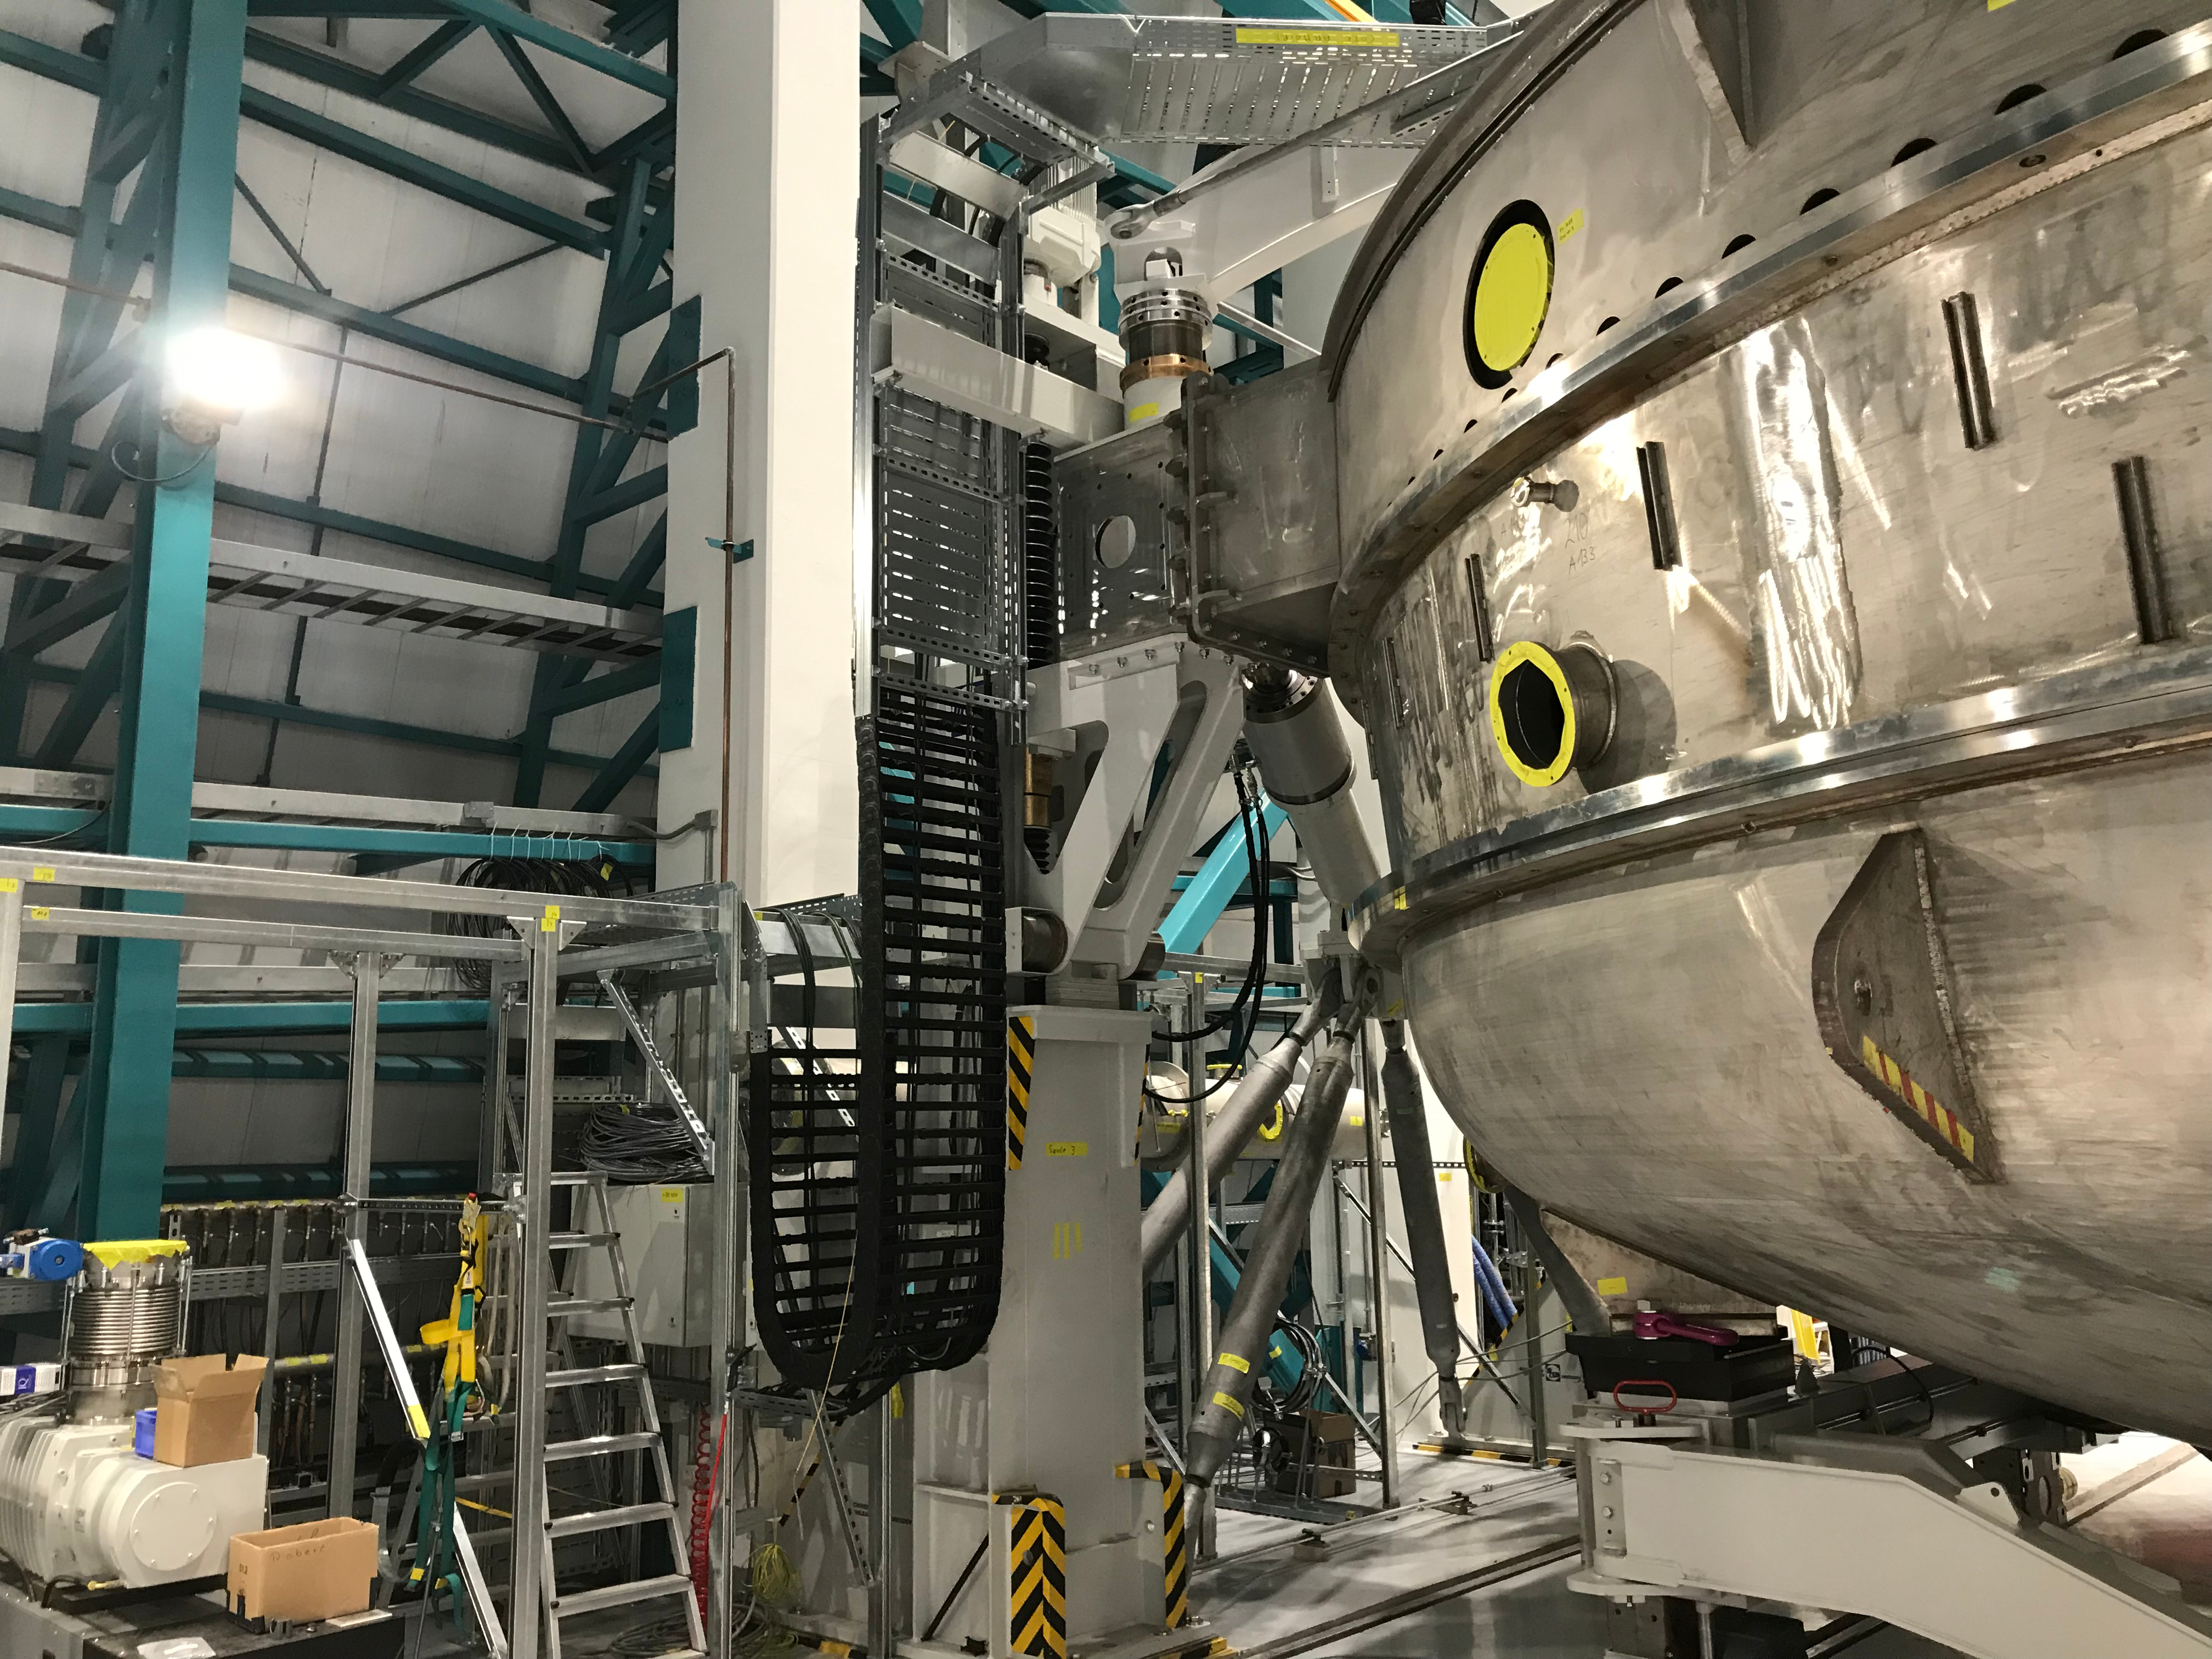

Coating Plant Assembly on Summit

A crew from Von Ardenne, the LSST Coating Chamber vendor, is currently onsite at the LSST summit facility building, performing work on the Coating Chamber, which arrived at the summit in November 2018. According to Tomislav Vucina, LSST Coatings Engineer, "The LSST Coating Chamber will be the largest, most modern, and most powerful mirror coating mechanism used by any telescope in the world." The Coating Chamber, which was constructed in Germany, is now beginning a six-month program of “assembly, integration, and commissioning,” which refers to installation of all components of the Coating Plant, and the testing necessary to ensure that everything works the way it’s supposed to. After final acceptance, and after both LSST mirrors arrive, the Coating Plant will be used to coat the Primary/Tertiary Mirror (M1M3) with aluminum, and the Secondary Mirror (M2) with silver.

Credit: Rubin Observatory/NSF/AURA